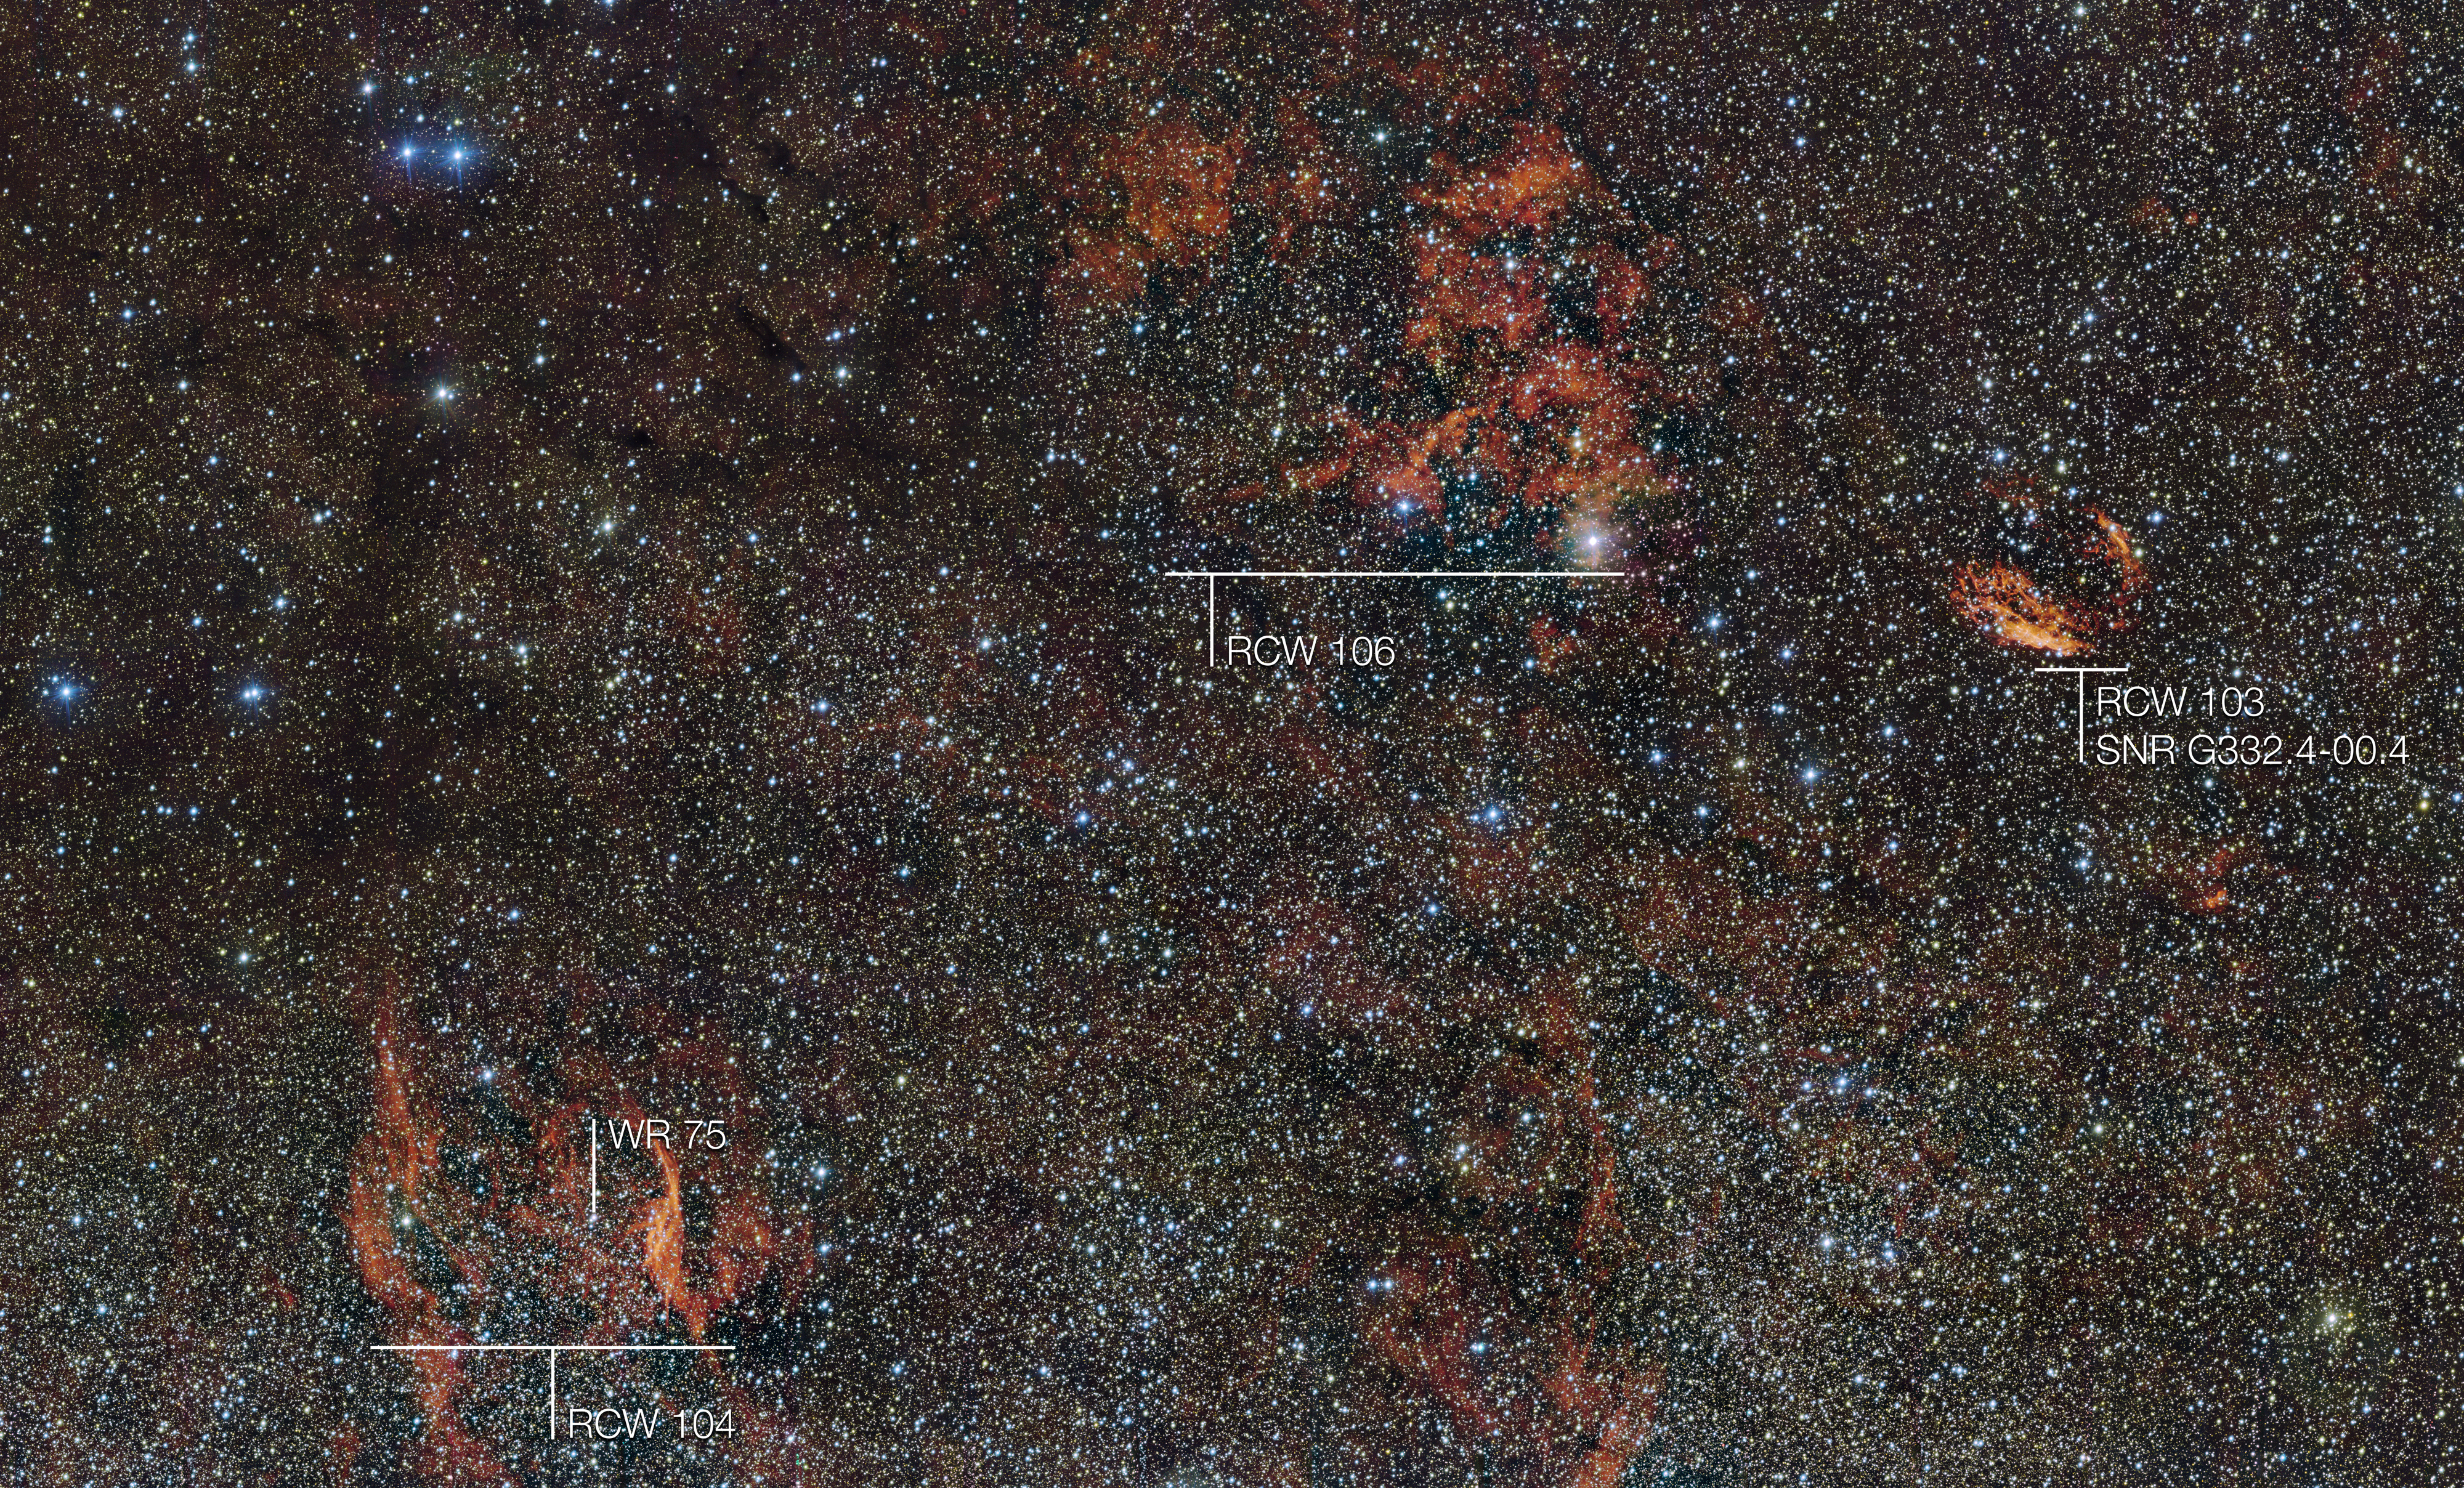

The sky around the star formation region RCW 106 (annotated)

In this huge image of part of the southern constellation of Norma (The Carpenter’s Square) wisps of crimson gas are illuminated by rare, massive stars that have only recently ignited and are still buried deep in thick dust clouds. The vast nebula where these giants were born, known as RCW 106, is captured here in fine detail by ESO’s VLT Survey Telescope (VST), at the Paranal Observatory in Chile.

Many other interesting objects are also captured in this wide-field image. For example the filaments to the right of the image are the remnants of an ancient supernova (SNR G332.4-00.4, also known as RCW 103), and the glowing red filaments at the lower left surround an unusual and very hot star (RCW 104, surrounding the Wolf–Rayet star WR 75). Patches of dark obscuring dust are also visible across the entire cosmic landscape.

Credit: ESO